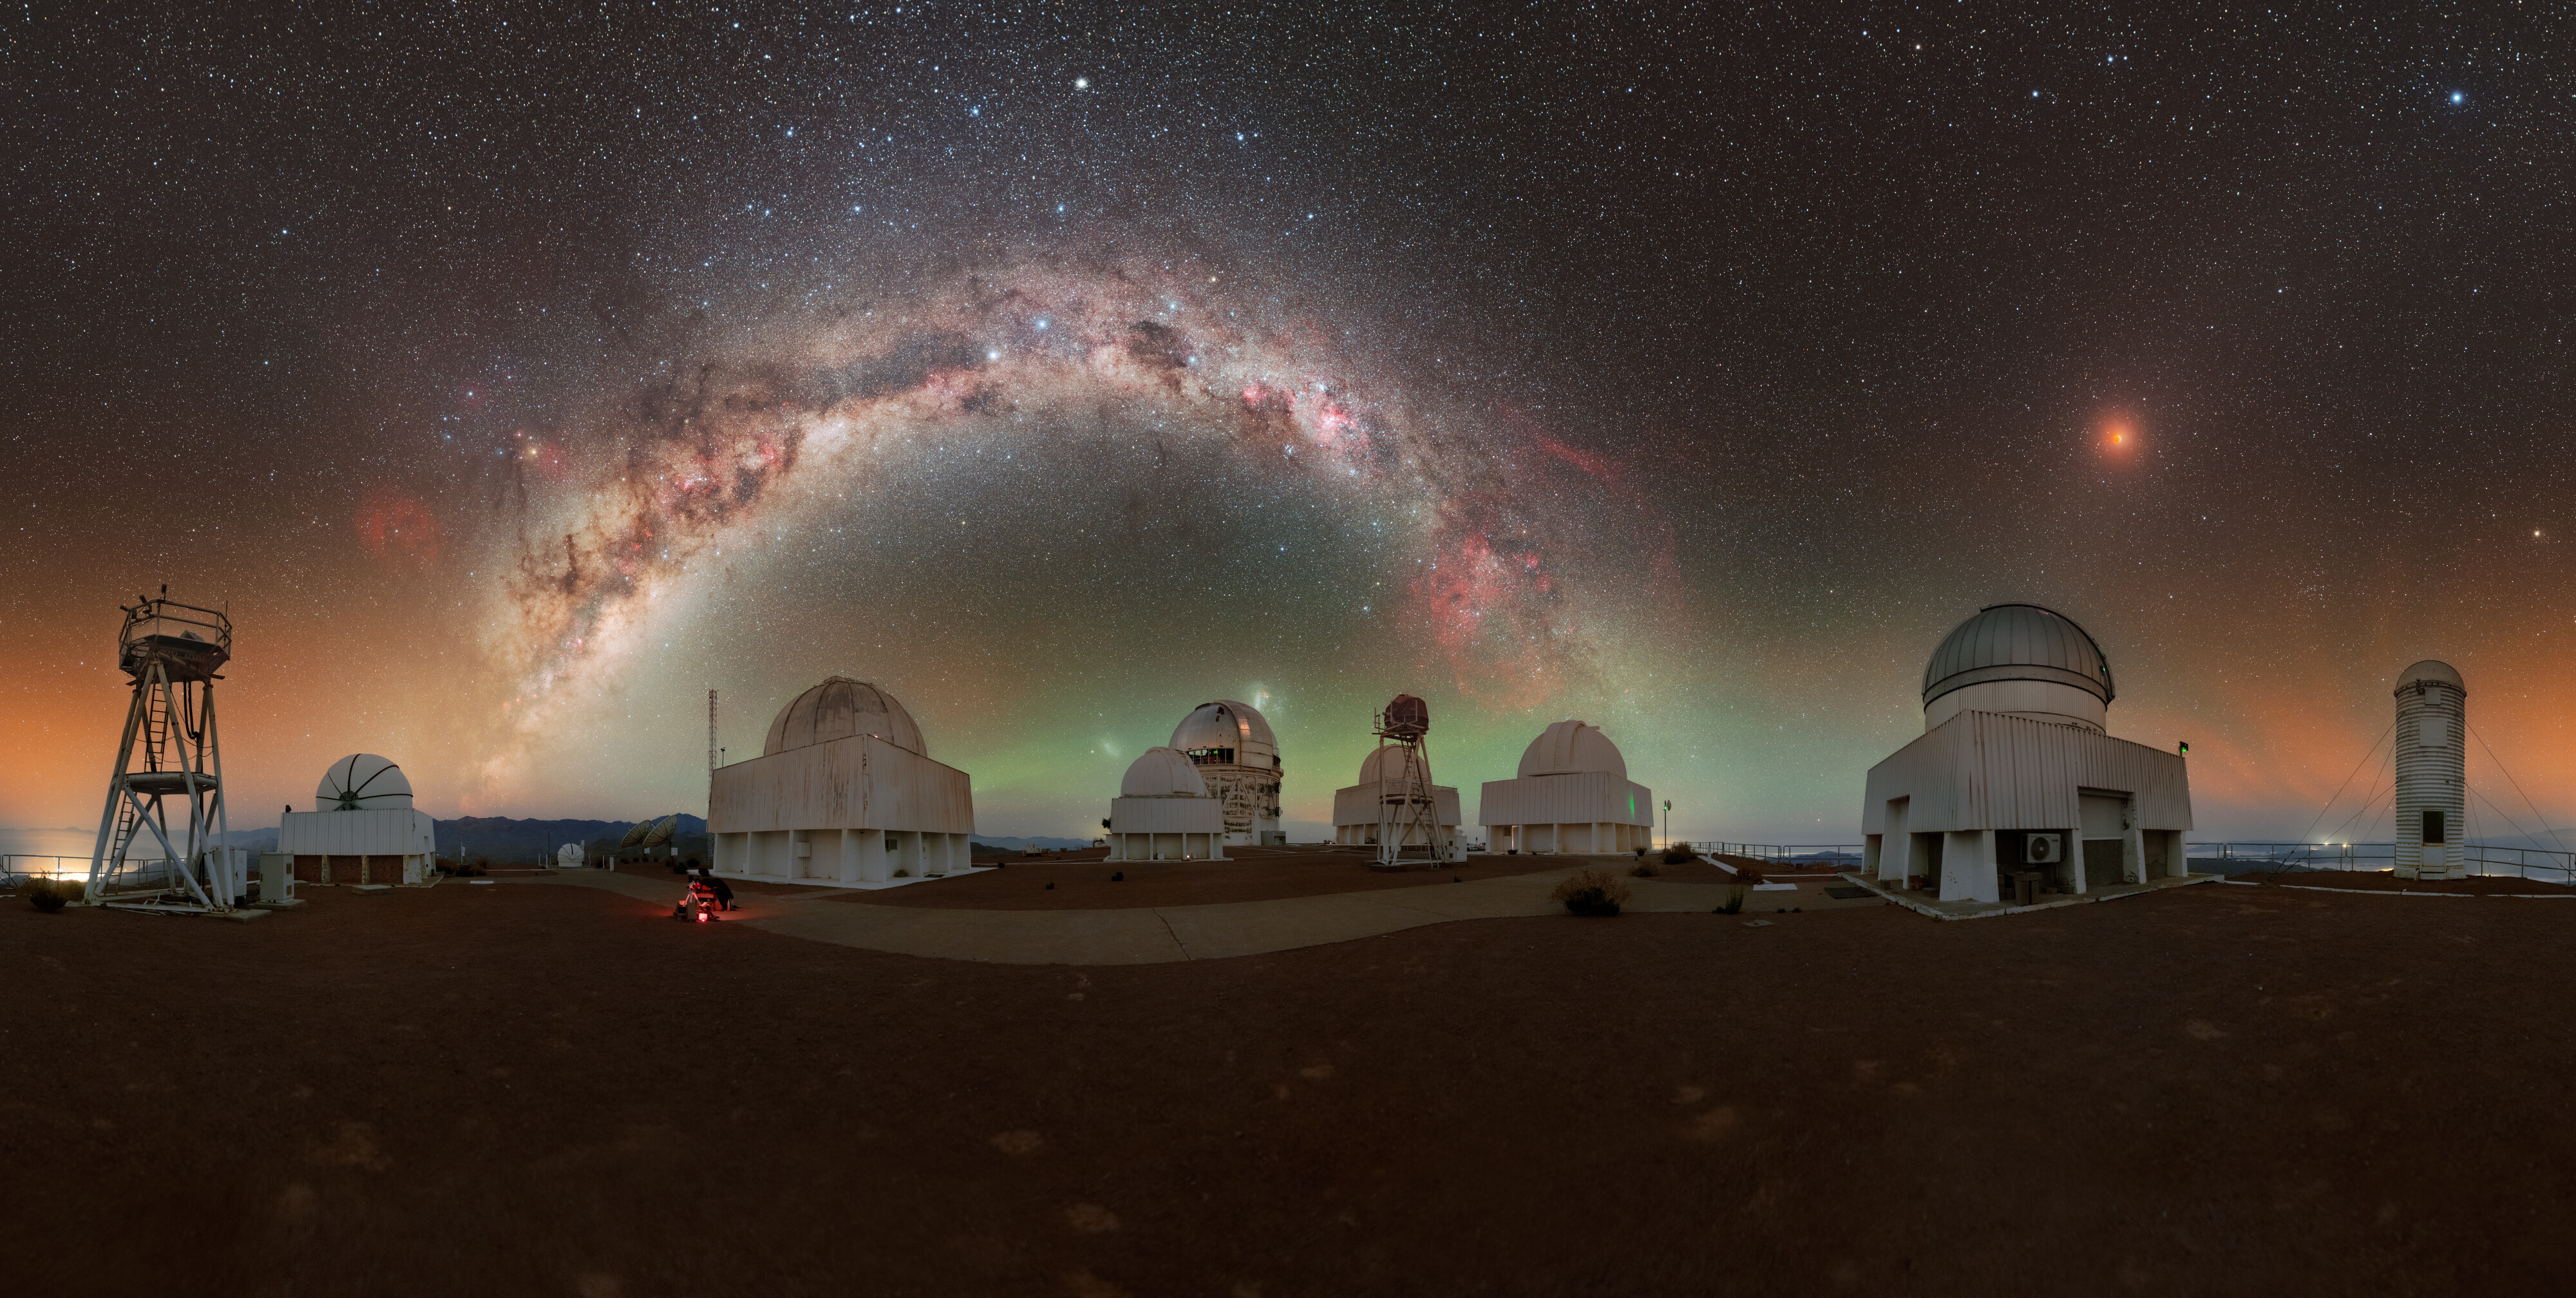

Total Lunar Eclipse Seen from Cerro Tololo (Mercator View)

During the night of 13 to 14 March 2025, the sky was embellished by this total lunar eclipse.

NOIRLab's photo ambassador, Petr Horálek, captured the phenomenon at NSF Cerro Tololo Inter-American Observatory (CTIO) in Chile.

A composite image of this eclipse was featured as a NOIRLab Image of the Week. Also see the cropped view, the 360-Degree view, the fulldome view, the photosphere view, and the zoomed out view.

Credit: CTIO/NOIRLab/NSF/AURA/P. Horálek (Institute of Physics in Opava)